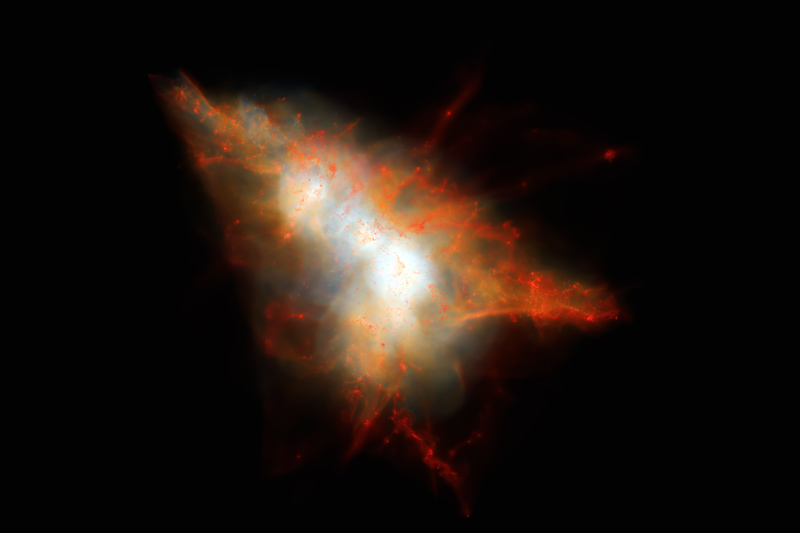

Computer simulation of a Lyman-alpha Blob

Computer simulation of a Lyman-alpha Blob – This rendering shows a snapshot from a cosmological simulation of a Lyman-alpha Blob similar to LAB-1. This simulation tracks the evolution of gas and dark matter using one of the latest models for galaxy formation running on the NASA Pleiades supercomputer. This view shows the distribution of gas within the dark matter halo, color coded so that cold gas (mainly neutral hydrogen) appears red and hot gas appears white. Embedded at the centre of this system are two strongly star-forming galaxies, but these are surrounded by hot gas and many smaller satellite galaxies that appear as small red clumps of gas here. Lyman-alpha photons escape from the central galaxies and scatter off the cold gas associated with these satellites to give rise to an extended Lyman-alpha Blob.

Credit: J.Geach/D.Narayanan/R.Crain |